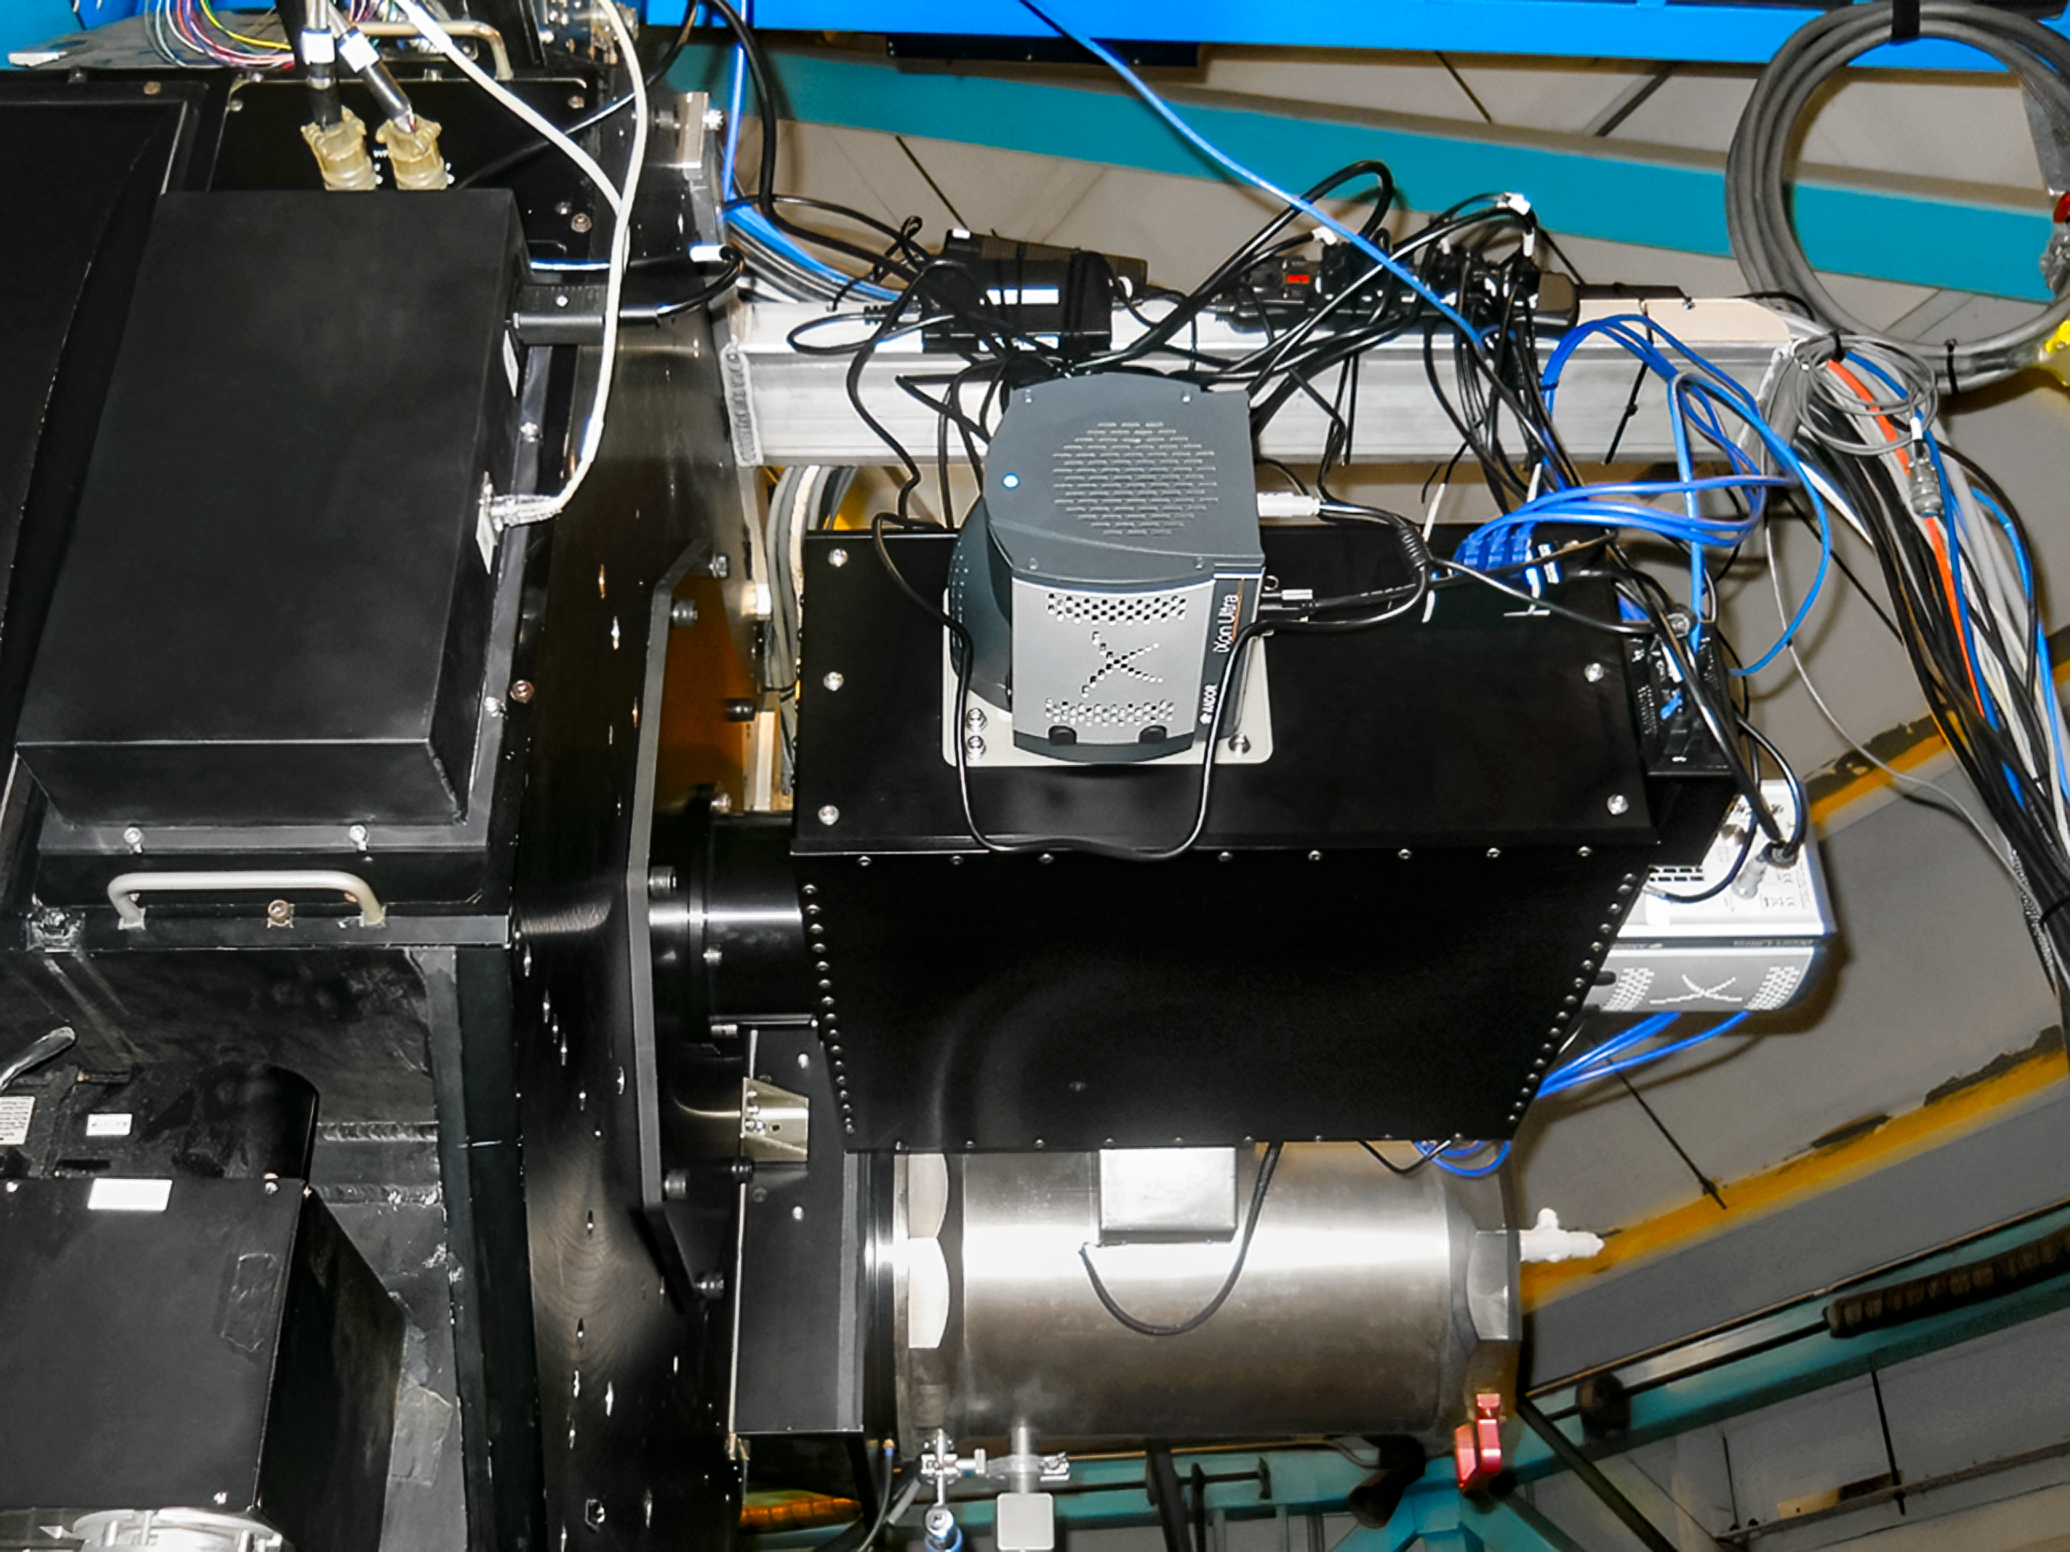

NESSI on WIYN 3.5-meter Telescope

The NESSI instrument mounted next to WHIRC on the WIYN 3.5-meter Telescope at Kitt Peak National Observatory in Arizona.

Credit: NOIRLab/NSF/AURA